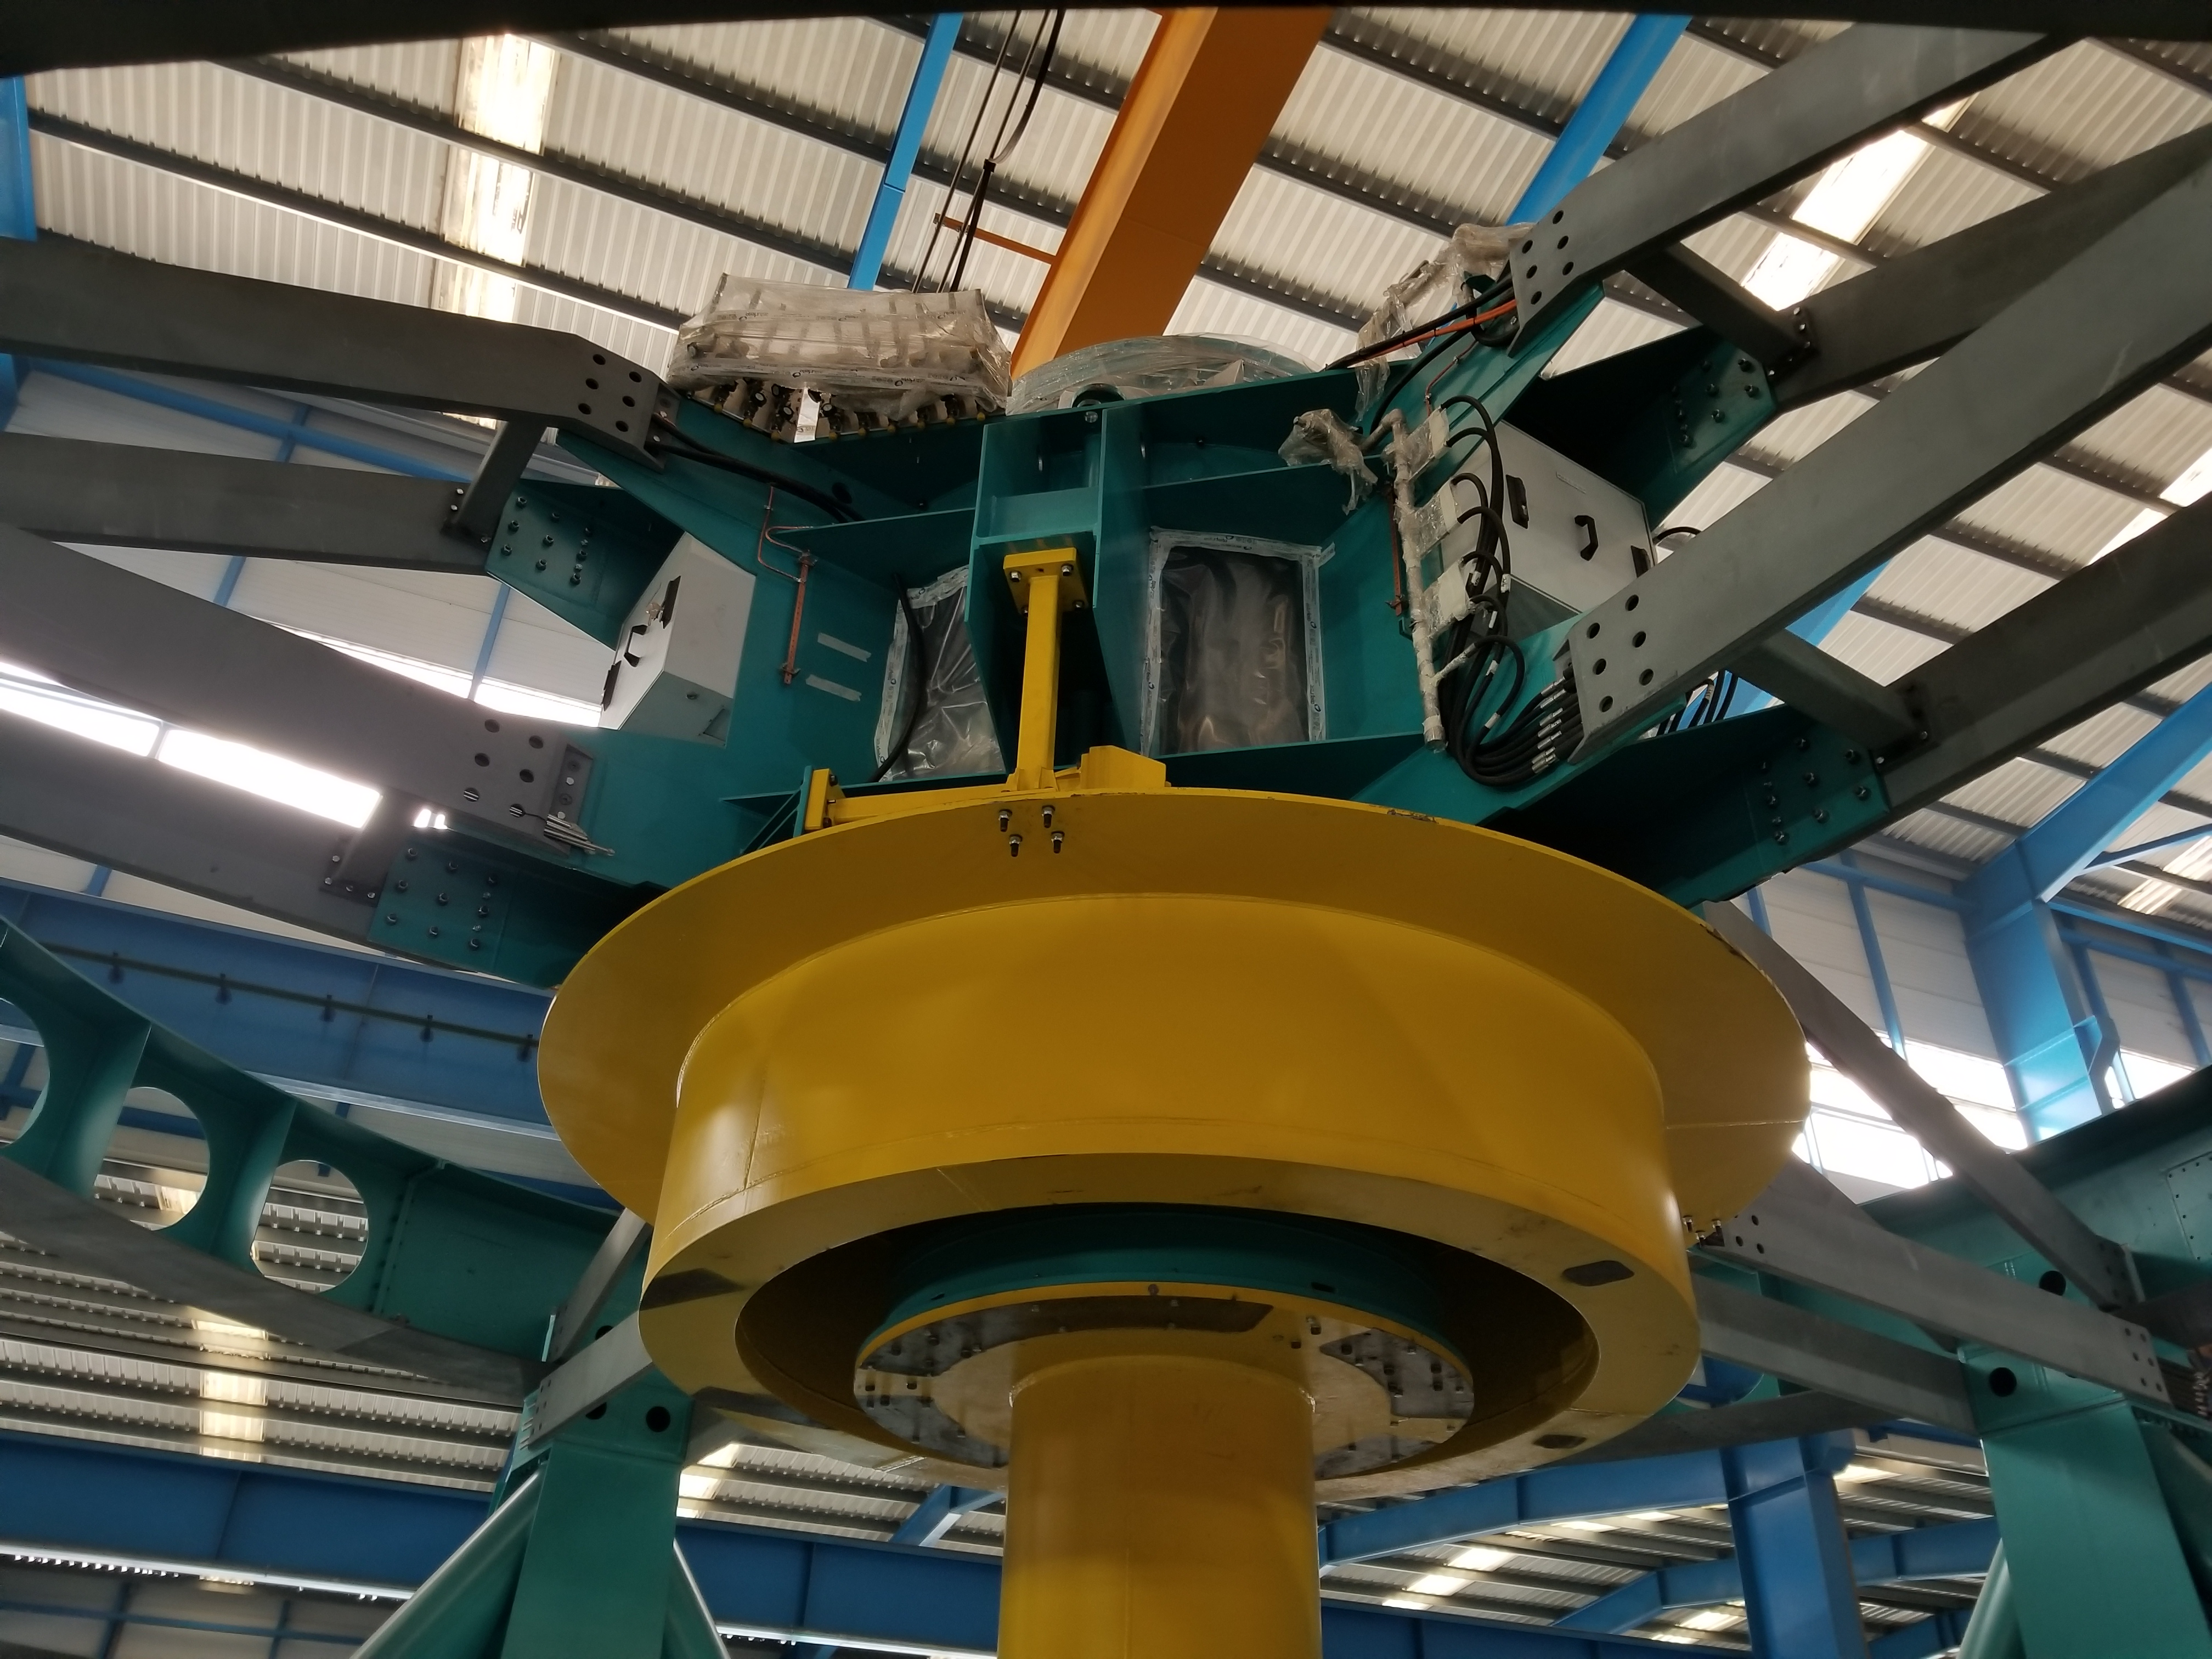

TMA Safety Review

An LSST team spent 5 days in Spain this month, conducting a thorough safety review of the Telescope Mount Assembly (TMA), at vendor Asturfeito. LSST Safety Manager Chuck Gessner, Telescope and Site Technical Manager Shawn Callahan, Senior Systems Engineer Austin Roberts, and Lead Electrical Engineer Oliver Wiecha inspected the numerous safety features included in the structure of the TMA.

Credit: Rubin Observatory/NSF/AURA